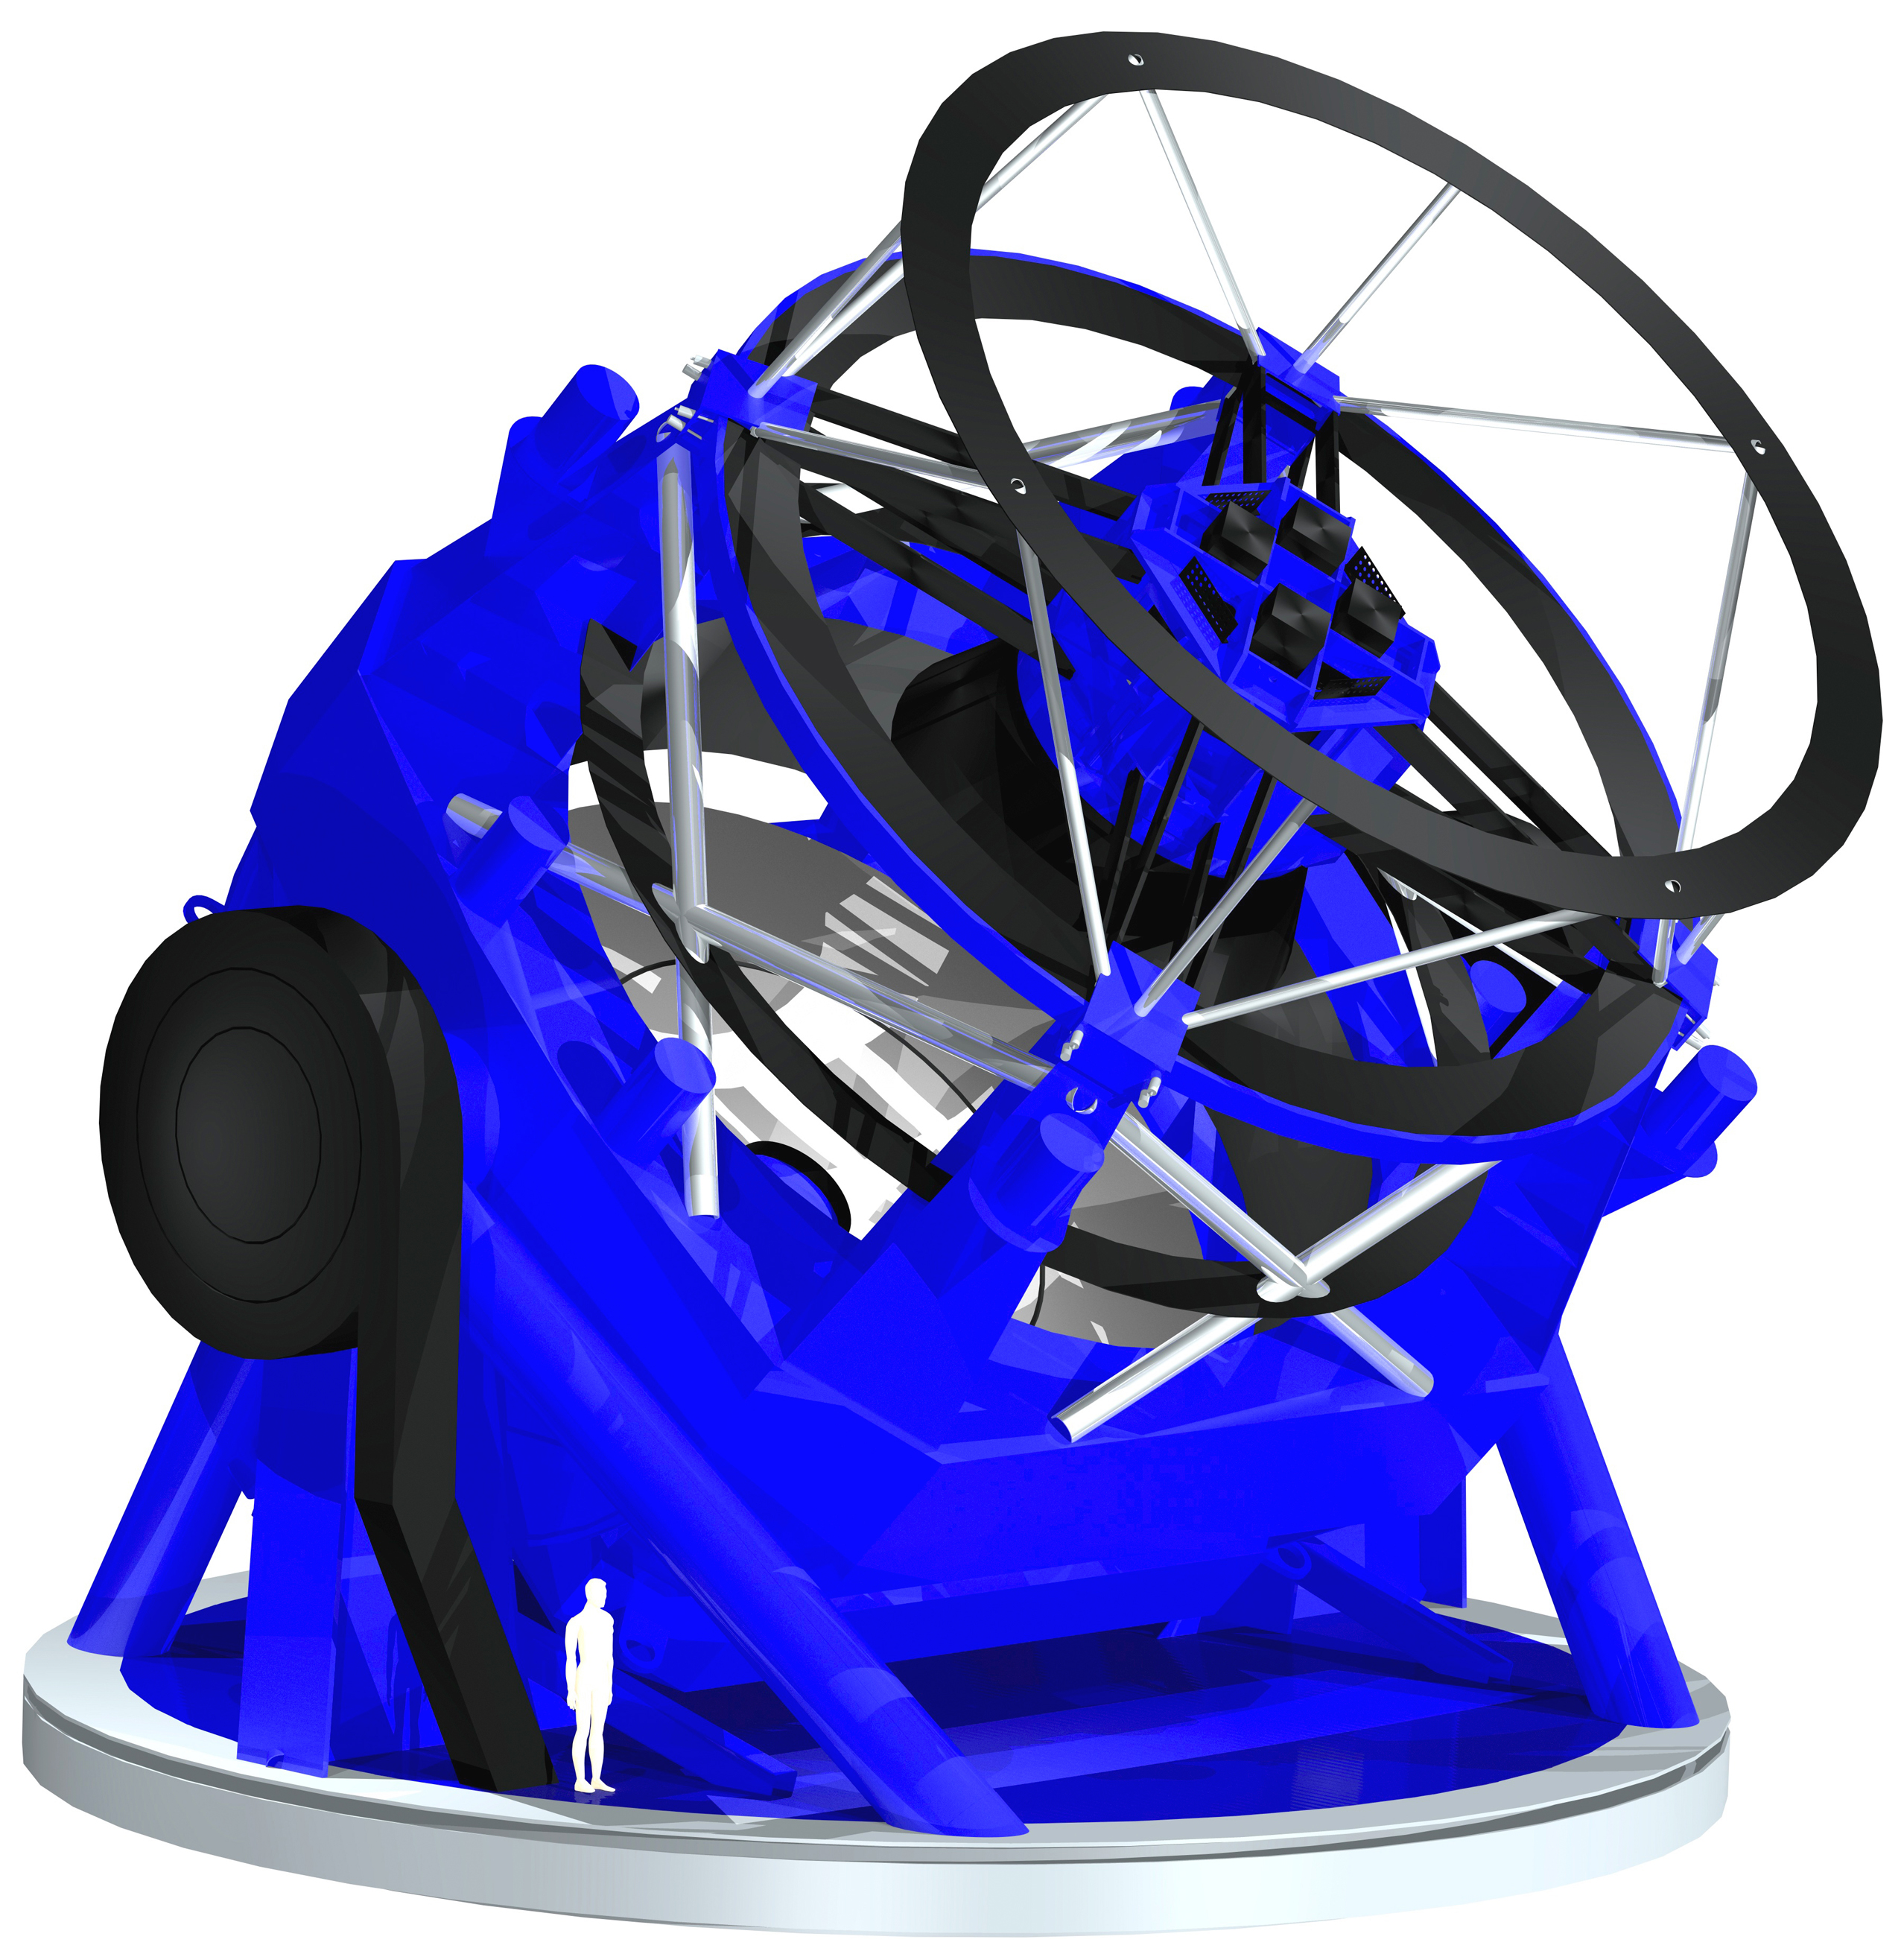

3D Rendering of the Large Synoptic Survey Telescope (LSST)

A current (as of January, 2005) rendering of the 8.4-meter Large Synoptic Survey Telescope (LSST) which will use a special three-mirror design, creating an exceptionally wide field of view. The LSST Corporation has awarded a $2.3 million contract to the University of Arizona Steward Observatory Mirror Lab to purchase the glass and begin engineering work for the 8.4-meter diameter main mirror that will enable the LSST to survey the visible sky in only three nights. This image was used to support an LSST press release

Credit: Rubin Observatory/ NSF/ AURA